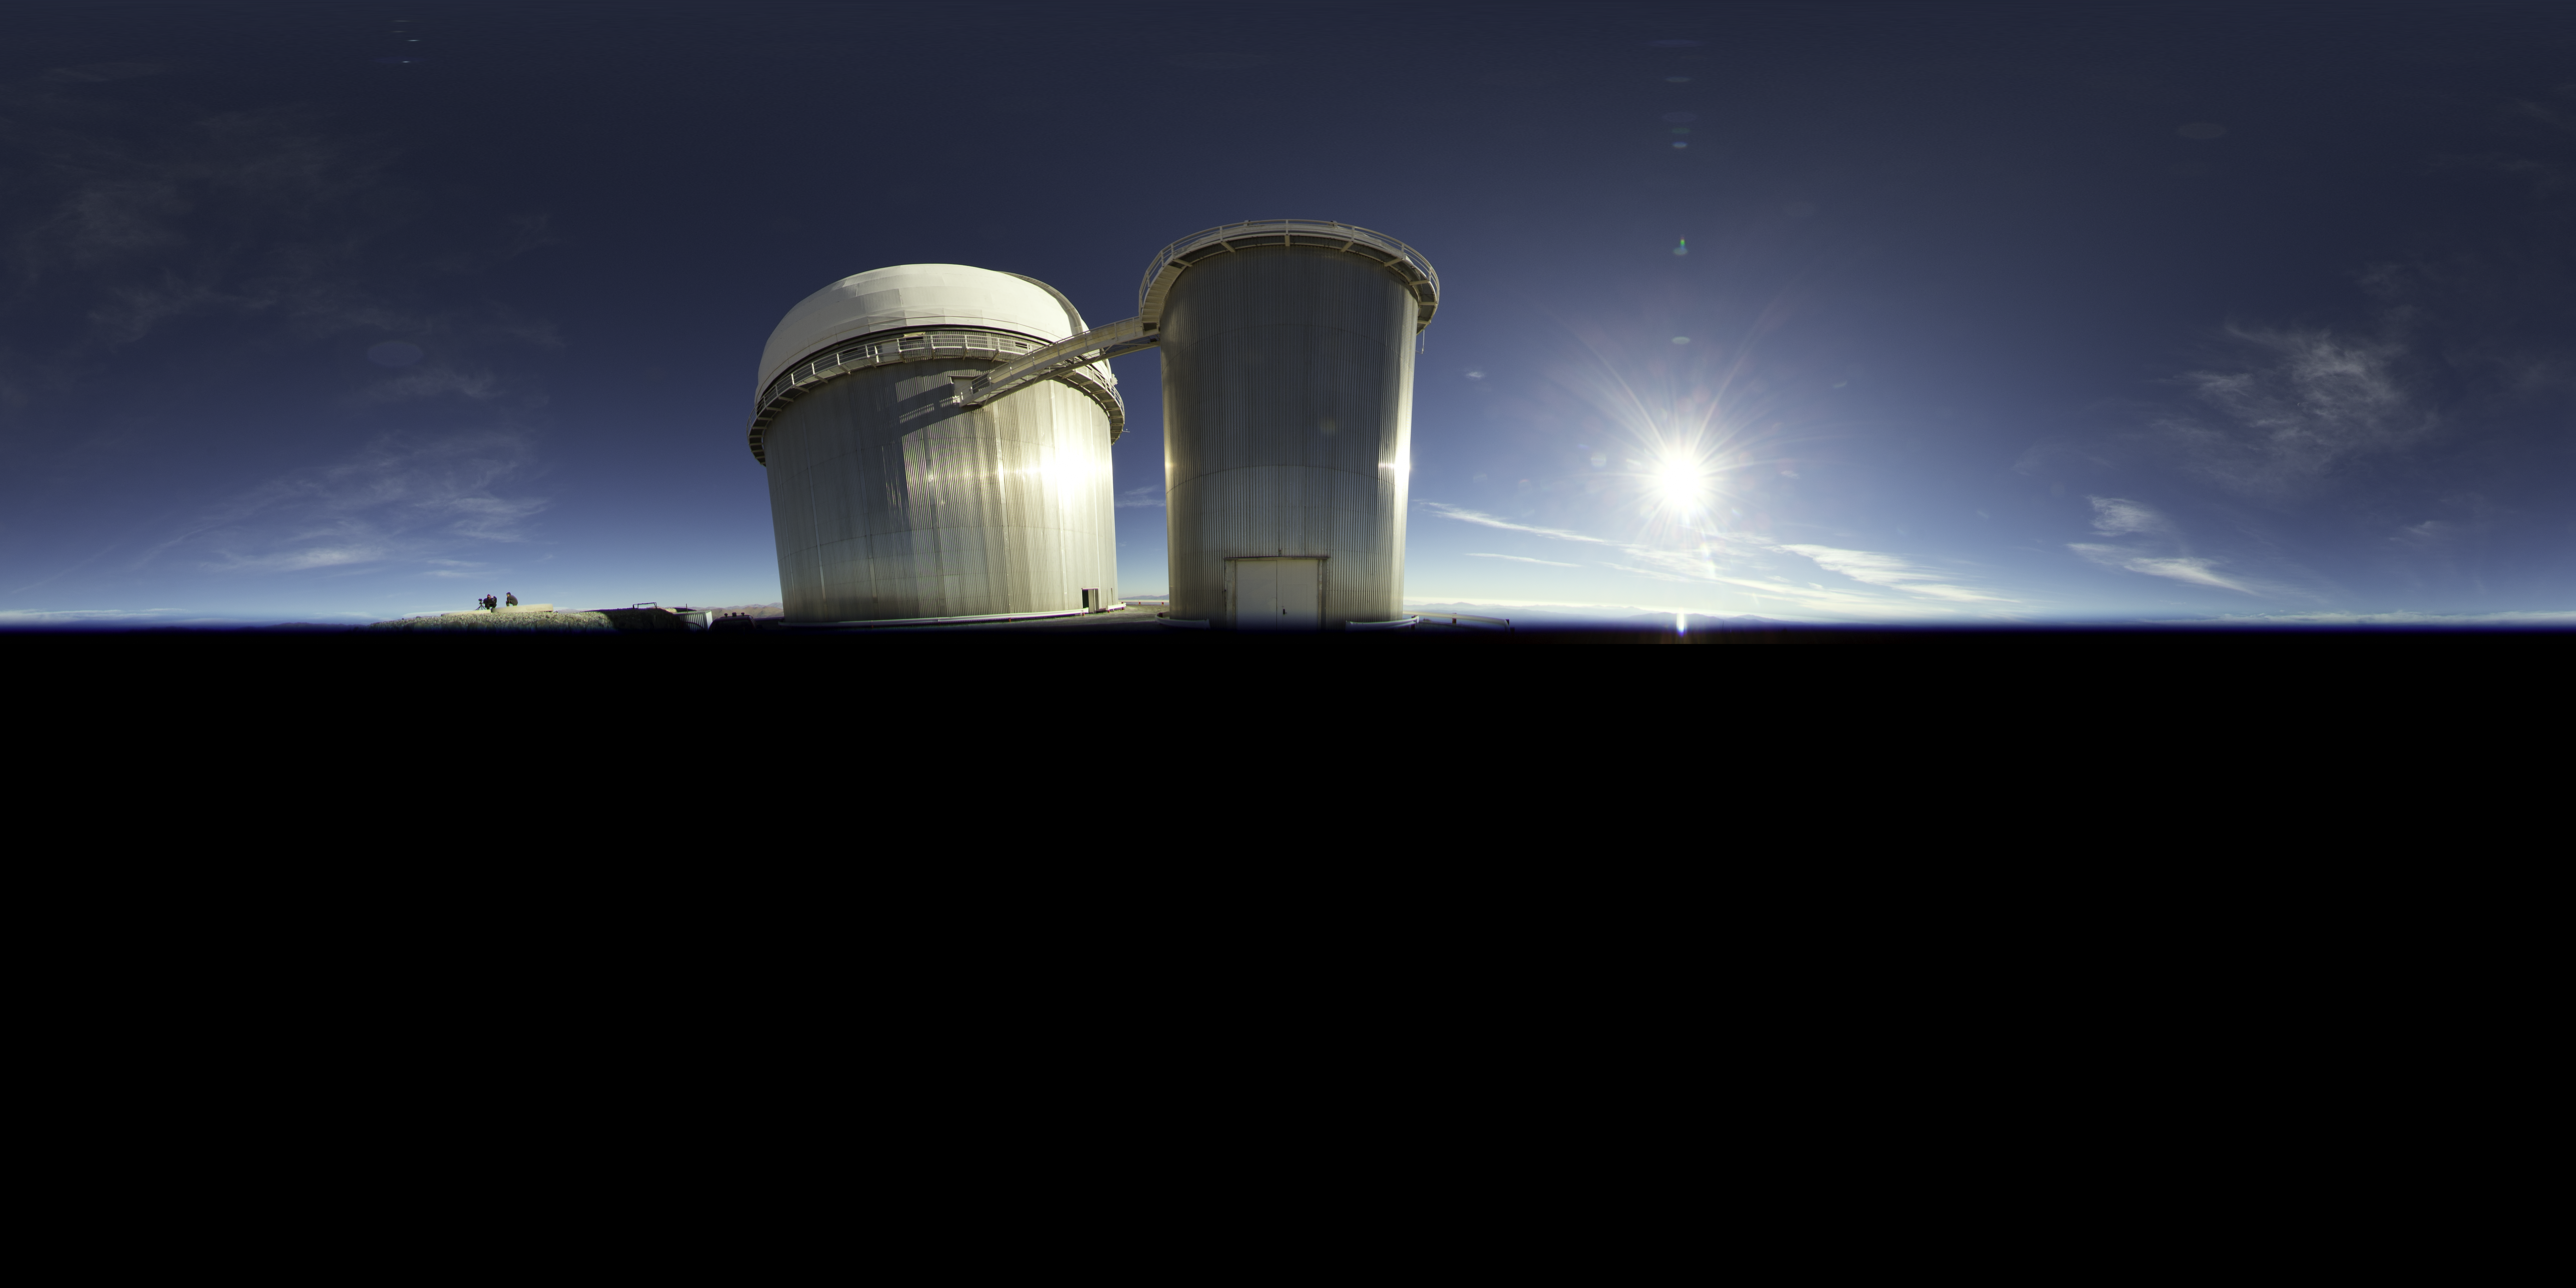

Daytime perspective of La Silla

An extended to 360 x 180 degrees (with black) image taken during the ESO Ultra HD Expedition. A daytime view from La Silla, showing the ESO 3.6-metre telescope. The Sun can be seen to shine brightly to its right.

Credit: ESO/B. Tafreshi (twanight.org)